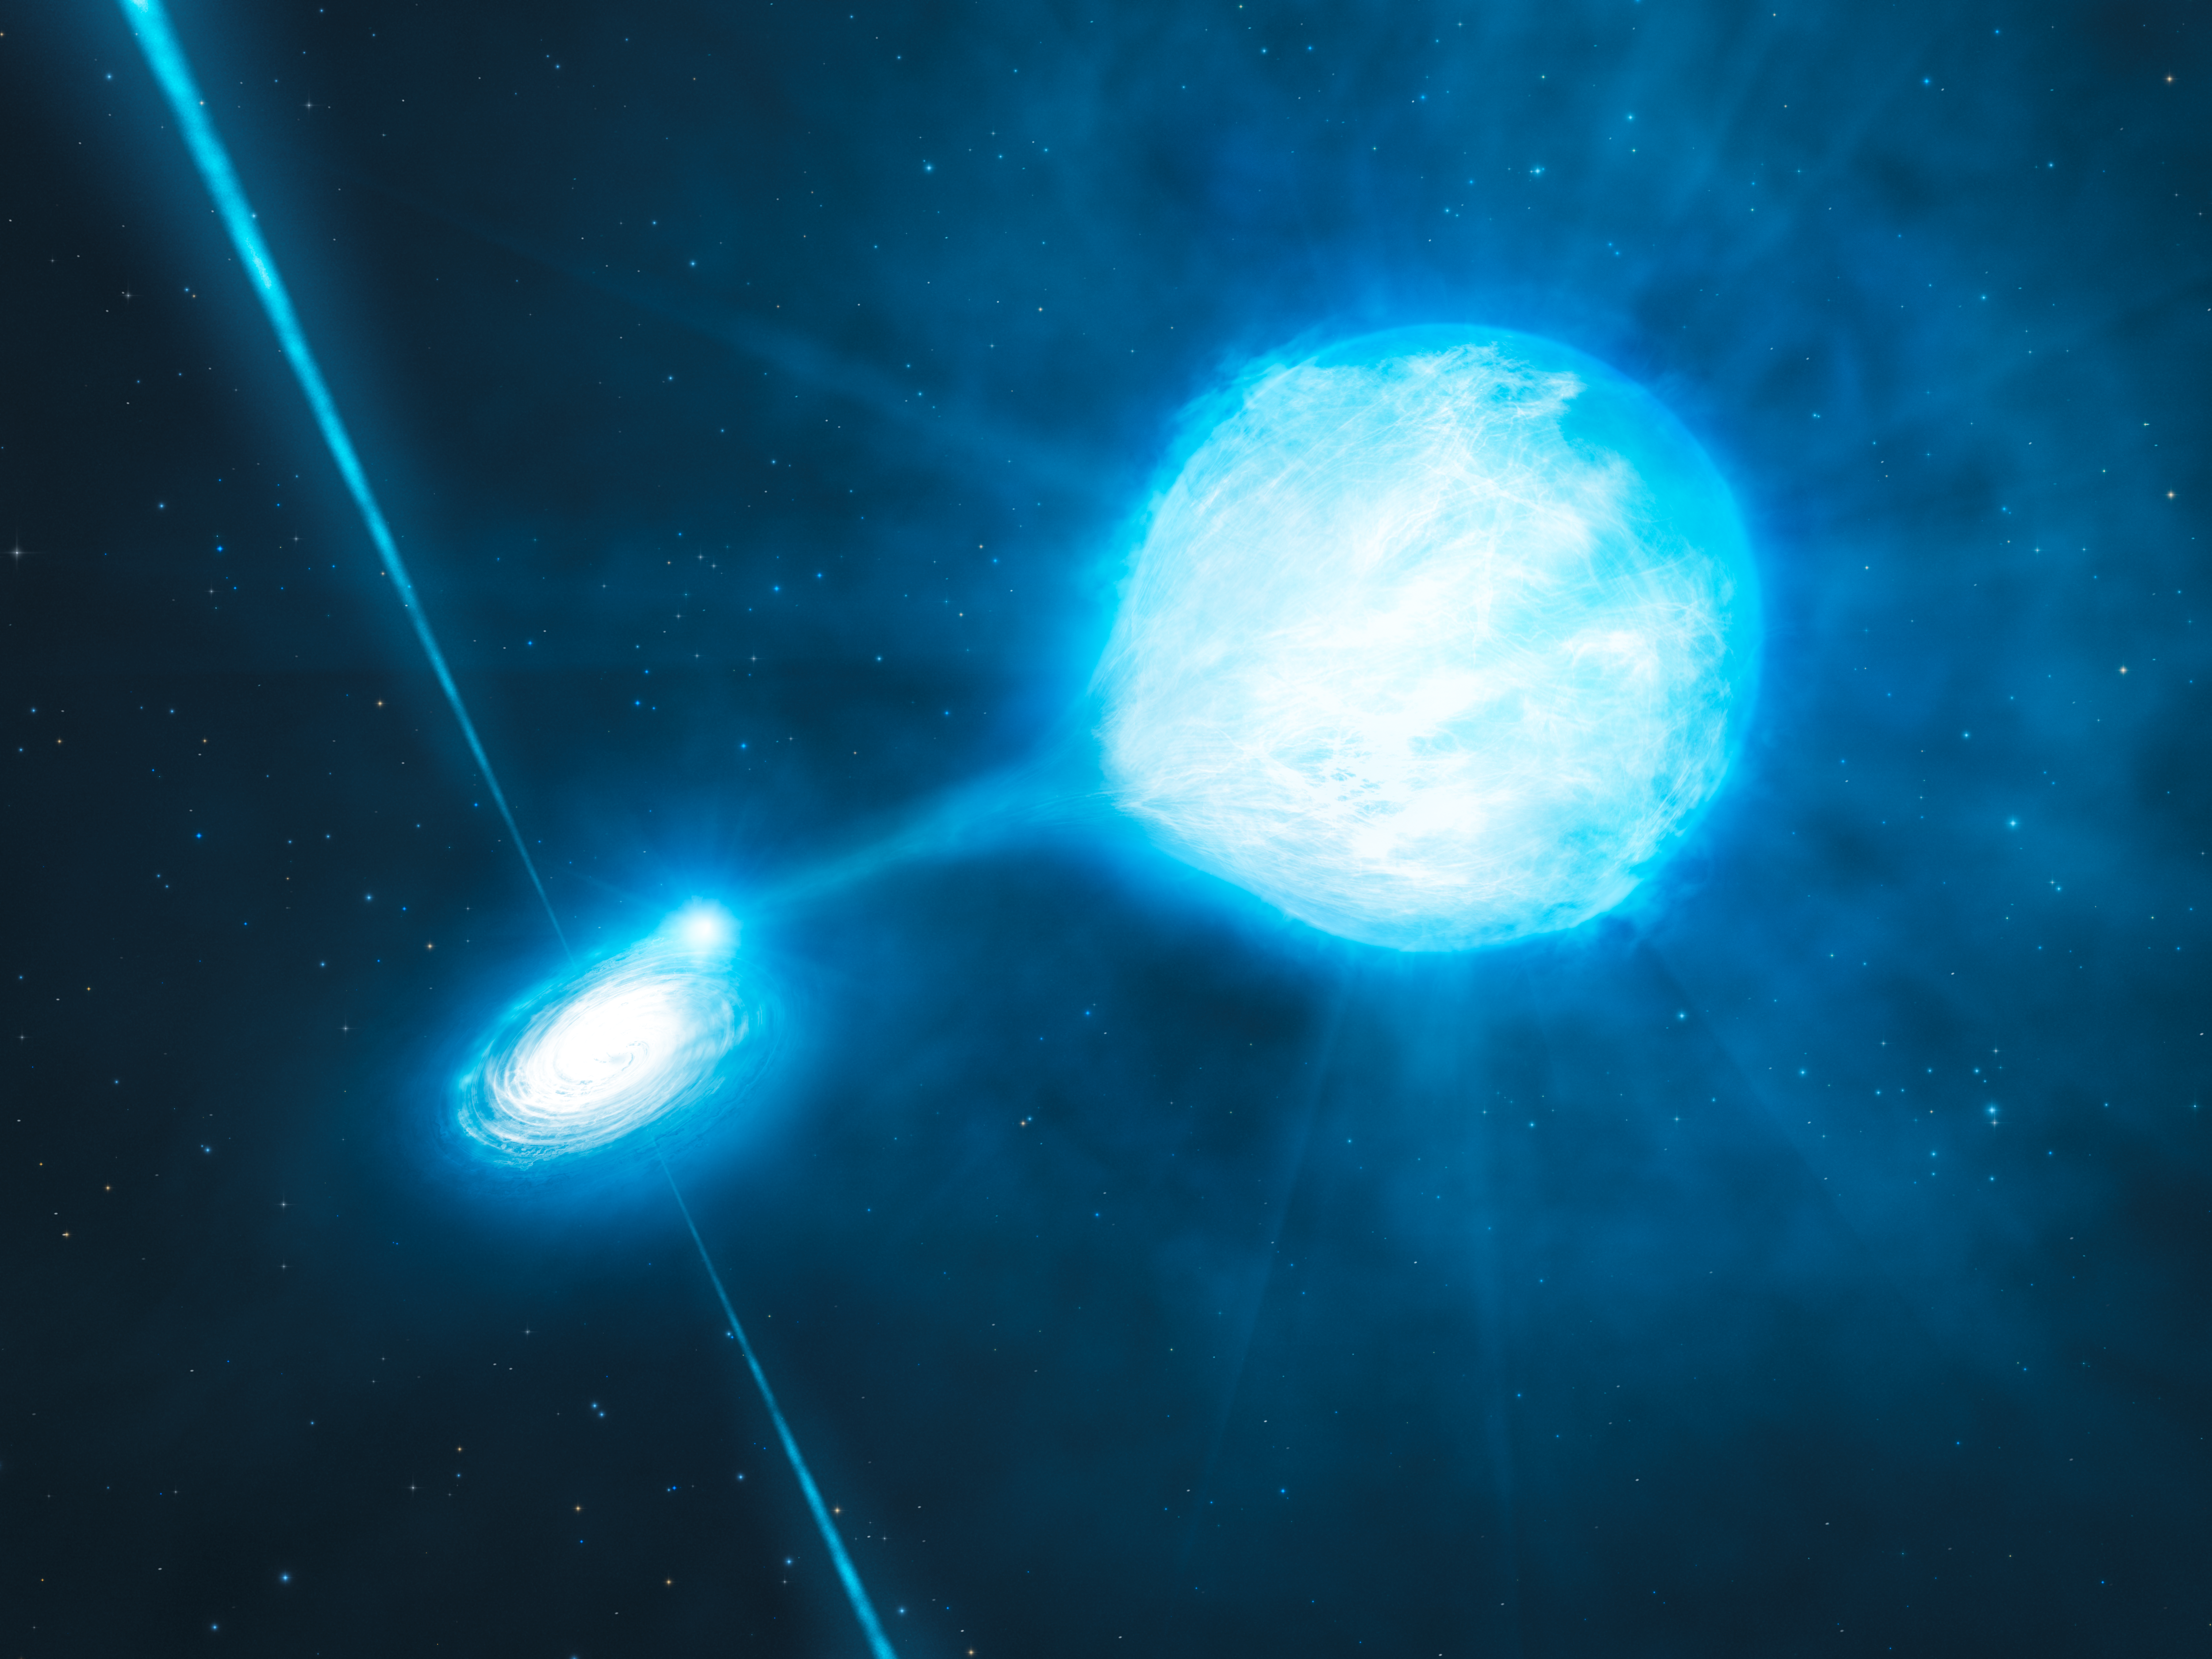

The black hole inside NGC 300 X-1 (artist’s impression)

This artist’s impression depicts the newly discovered stellar-mass black hole in the spiral galaxy NGC 300. The black hole has a mass of about twenty times the mass of the Sun and is associated with a Wolf–Rayet star : a star that will become a black hole itself. Thanks to the observations performed with the FORS2 instrument mounted on ESO’s Very Large Telescope, astronomers have confirmed an earlier hunch that the black hole and the Wolf–Rayet star dance around each other in a diabolic waltz, with a period of about 32 hours. The astronomers also found that the black hole is stripping matter away from the star as they orbit each other. How such a tightly bound system has survived the tumultuous phases that preceded the formation of the black hole is still a mystery.

Credit: ESO/L. Calçada/M.Kornmesser